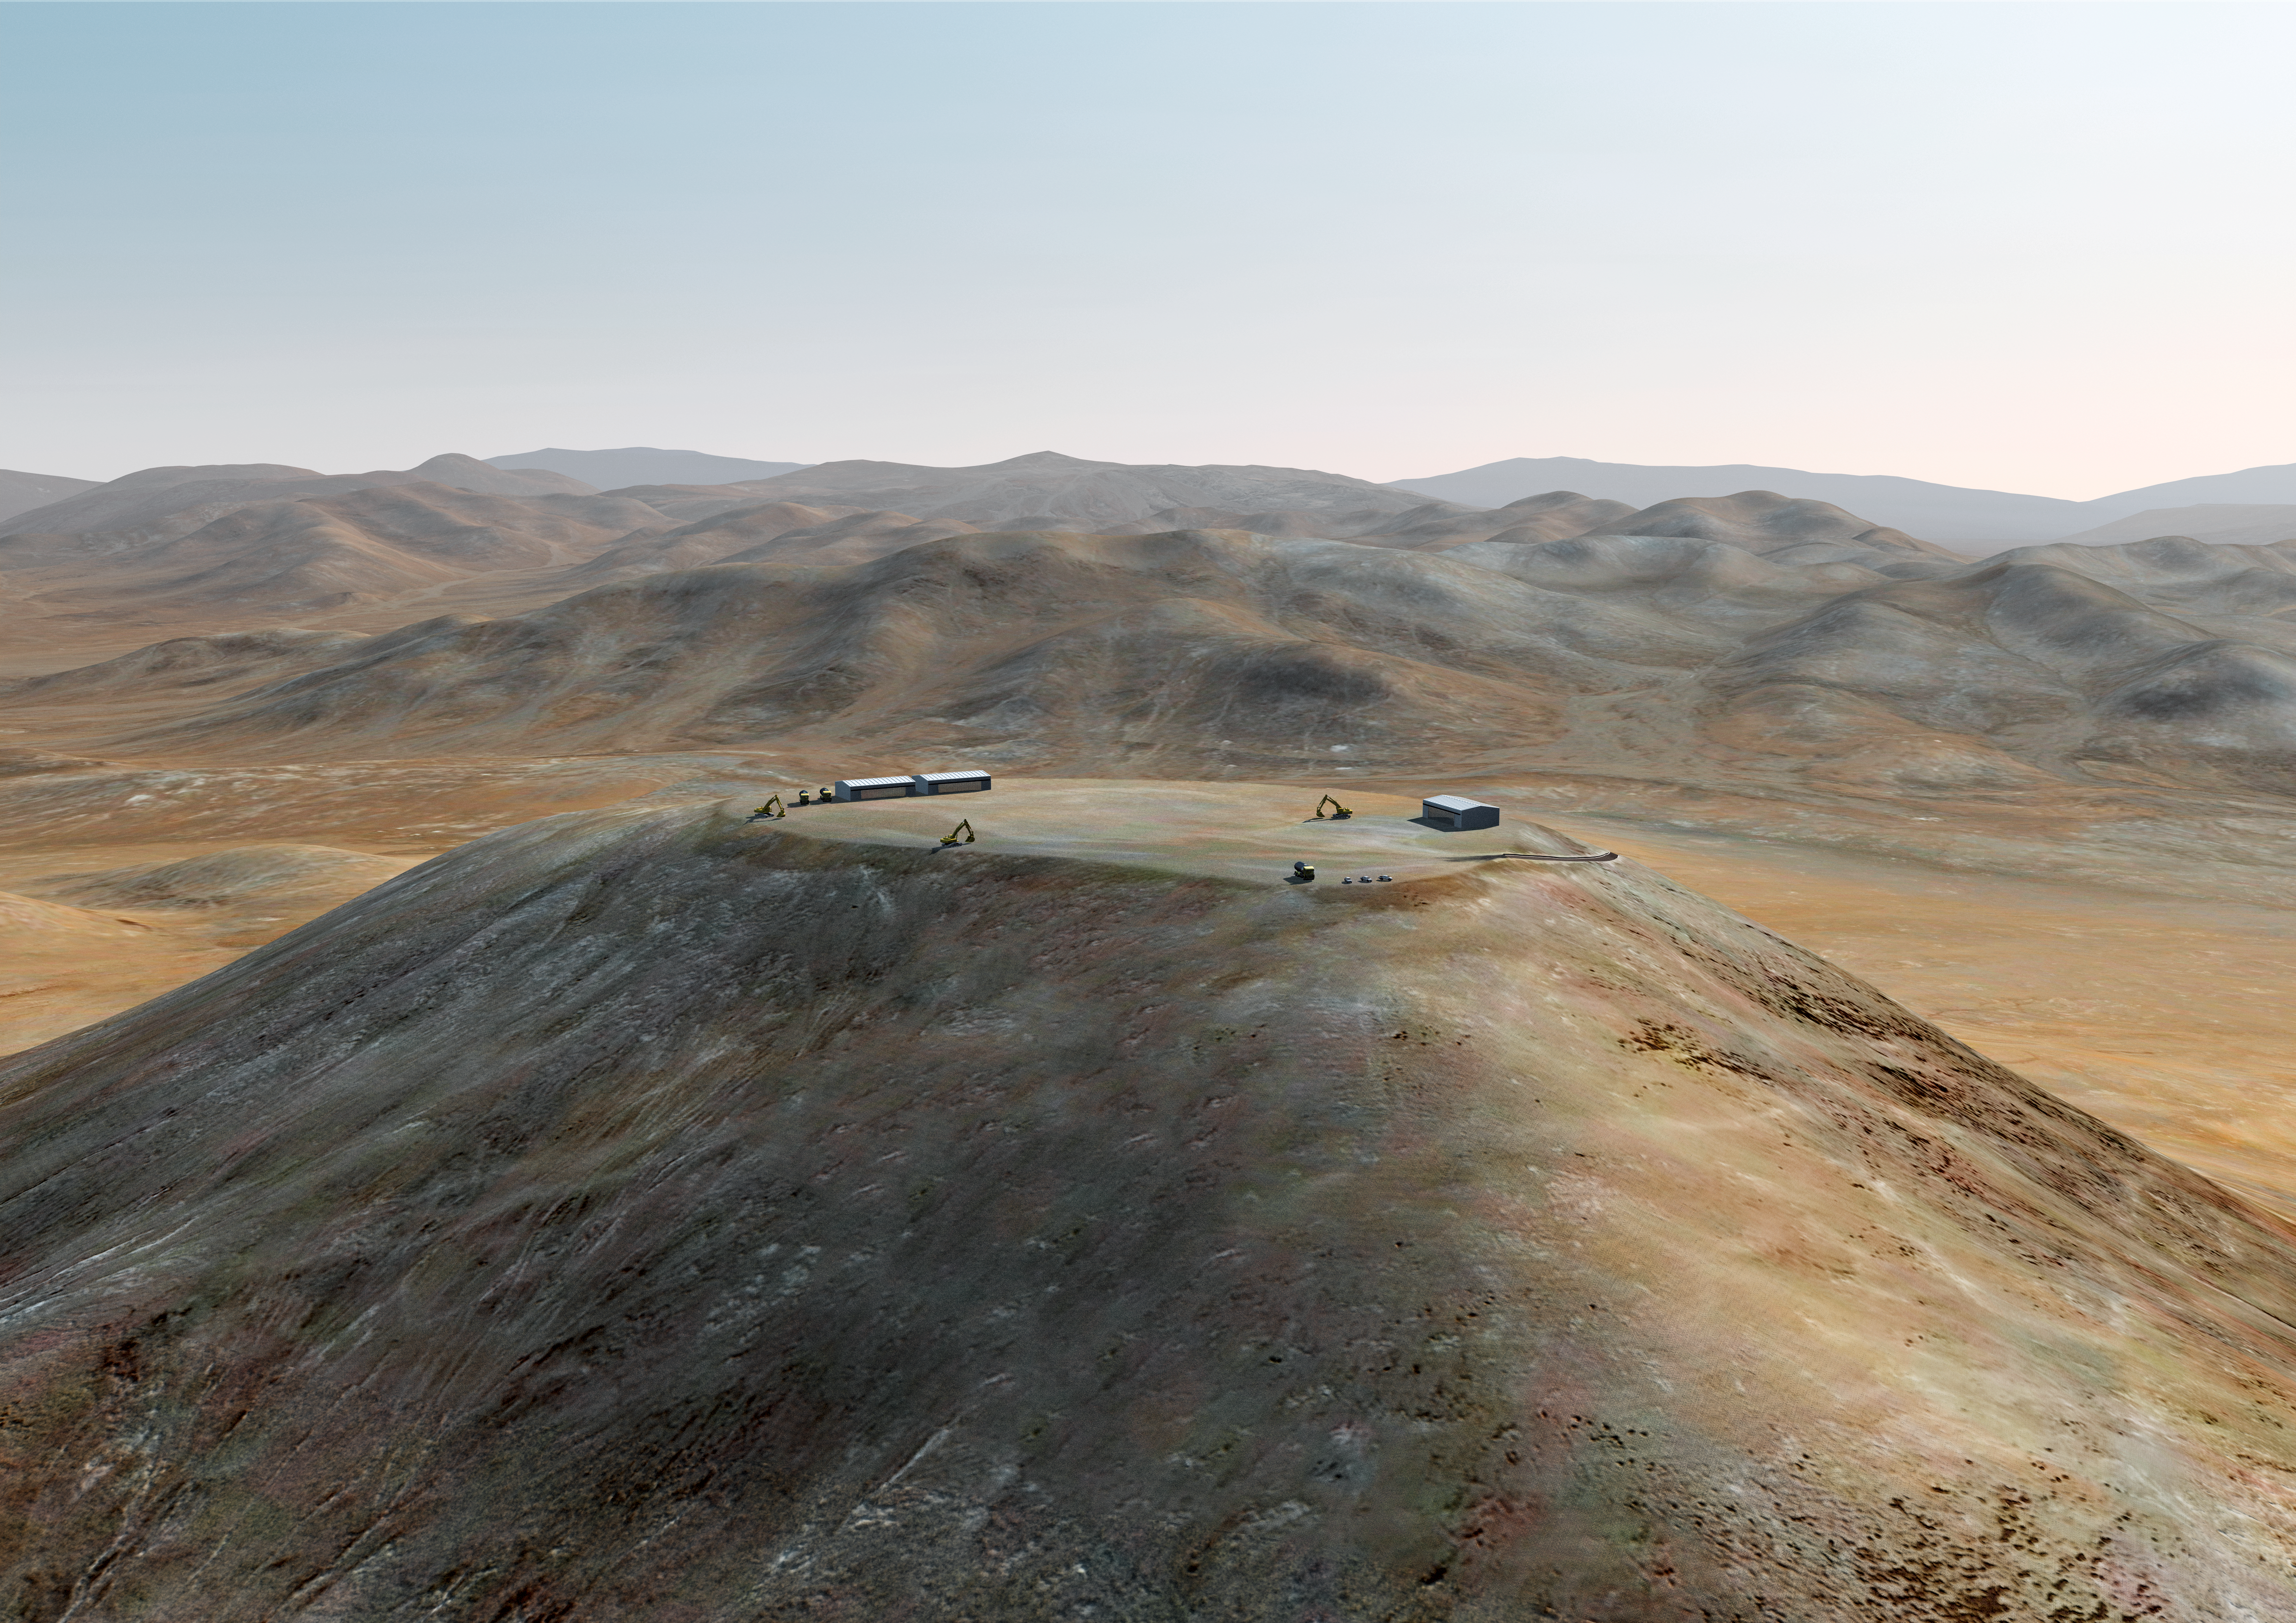

The ELT grows on Cerro Armazones (I)

Artist´s impression of how Cerro Armazones, in the Atacama Desert, may look in 2011. Cerro Armazones was selected as the site for the planned Extremely Large Telescope (ELT), on 26 April 2010. The go ahead for ELT construction is expected in 2010, with the start of operations planned for early in the next decade. By the end of 2011, the top of the mountain should already have been flattened, in order to host the ELT platform. With its 40-metre-class diameter mirror, the ELT will be the largest optical/near-infrared telescope in the world. Cerro Armazones is a mountain at an altitude of 3046 metres in the II Region of Chile, some 130 kilometres south of the town of Antofagasta and about 20 kilometres away from Cerro Paranal, home of ESO’s Very Large Telescope (VLT).

Credit: ESO/L. Calçada